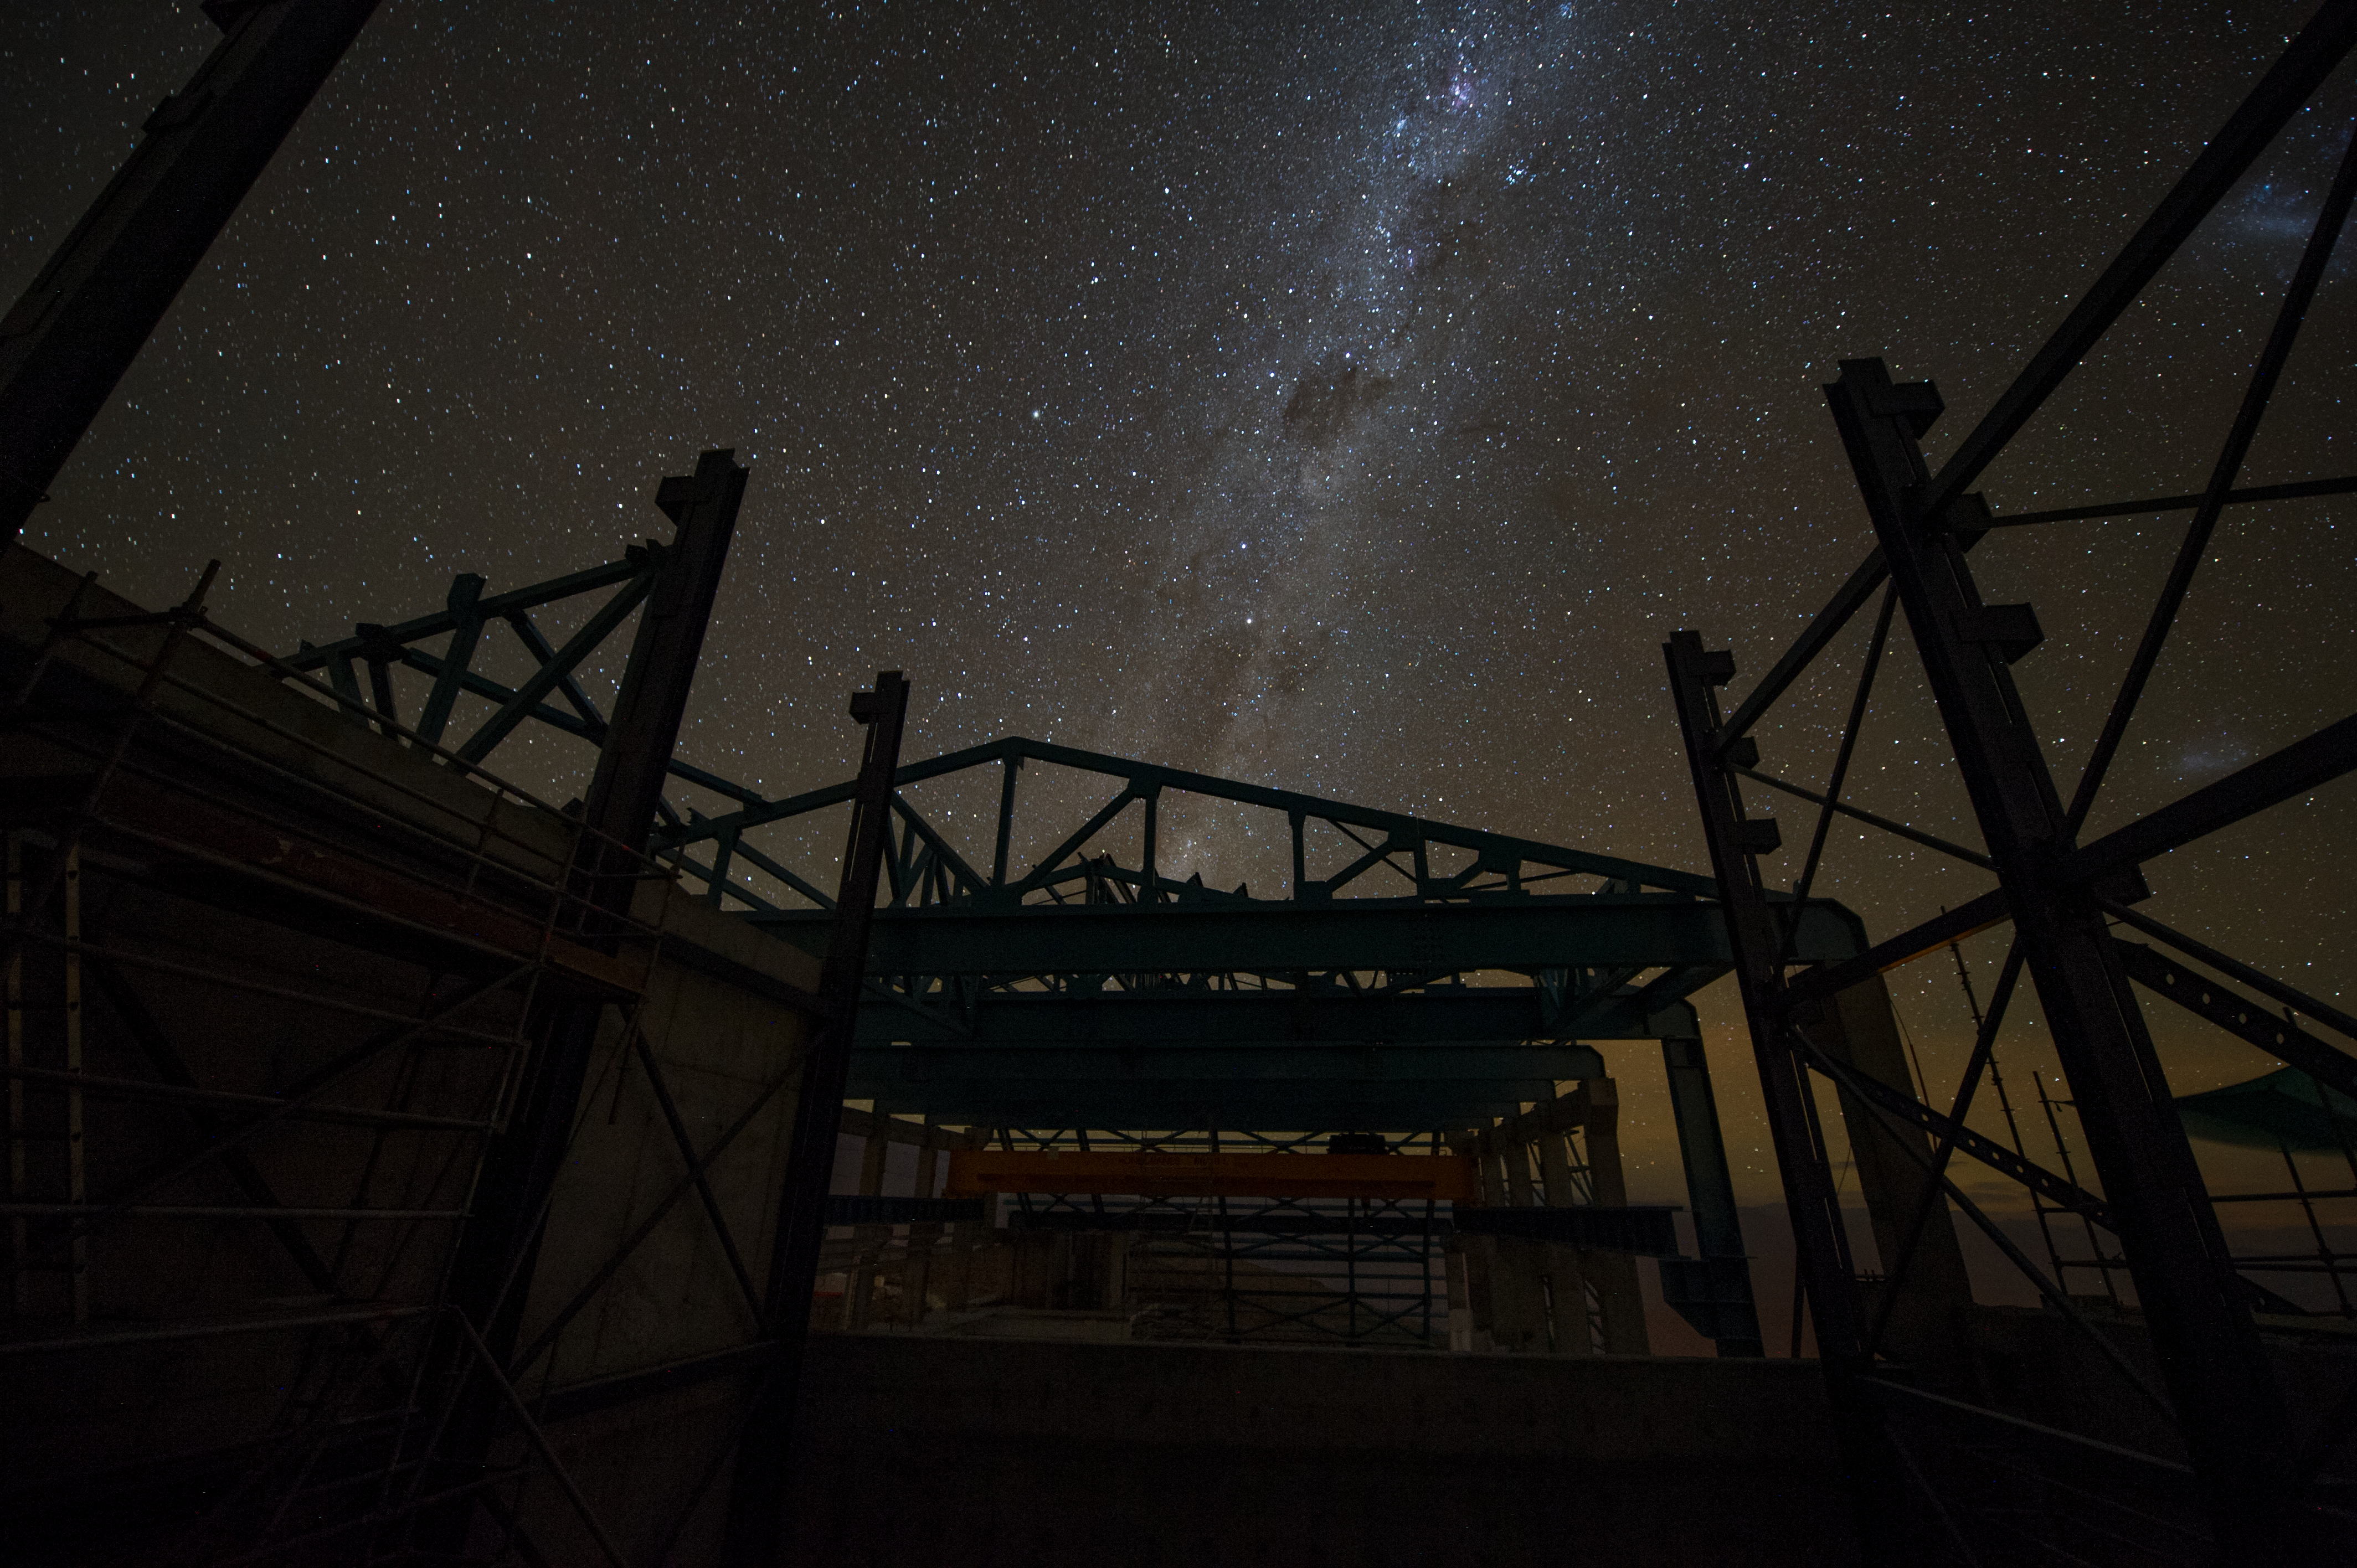

Summit Multimedia Visit 2017

In March 2017 a multimedia team visited Cerro Pachón to document LSST Facility construction. More details are at https://www.lsst.org/news/cerro-pach%C3%B3n-goes-hollywood.

Credit: M. Park/Inigo Films/Rubin Observatory/ NSF/ AURA